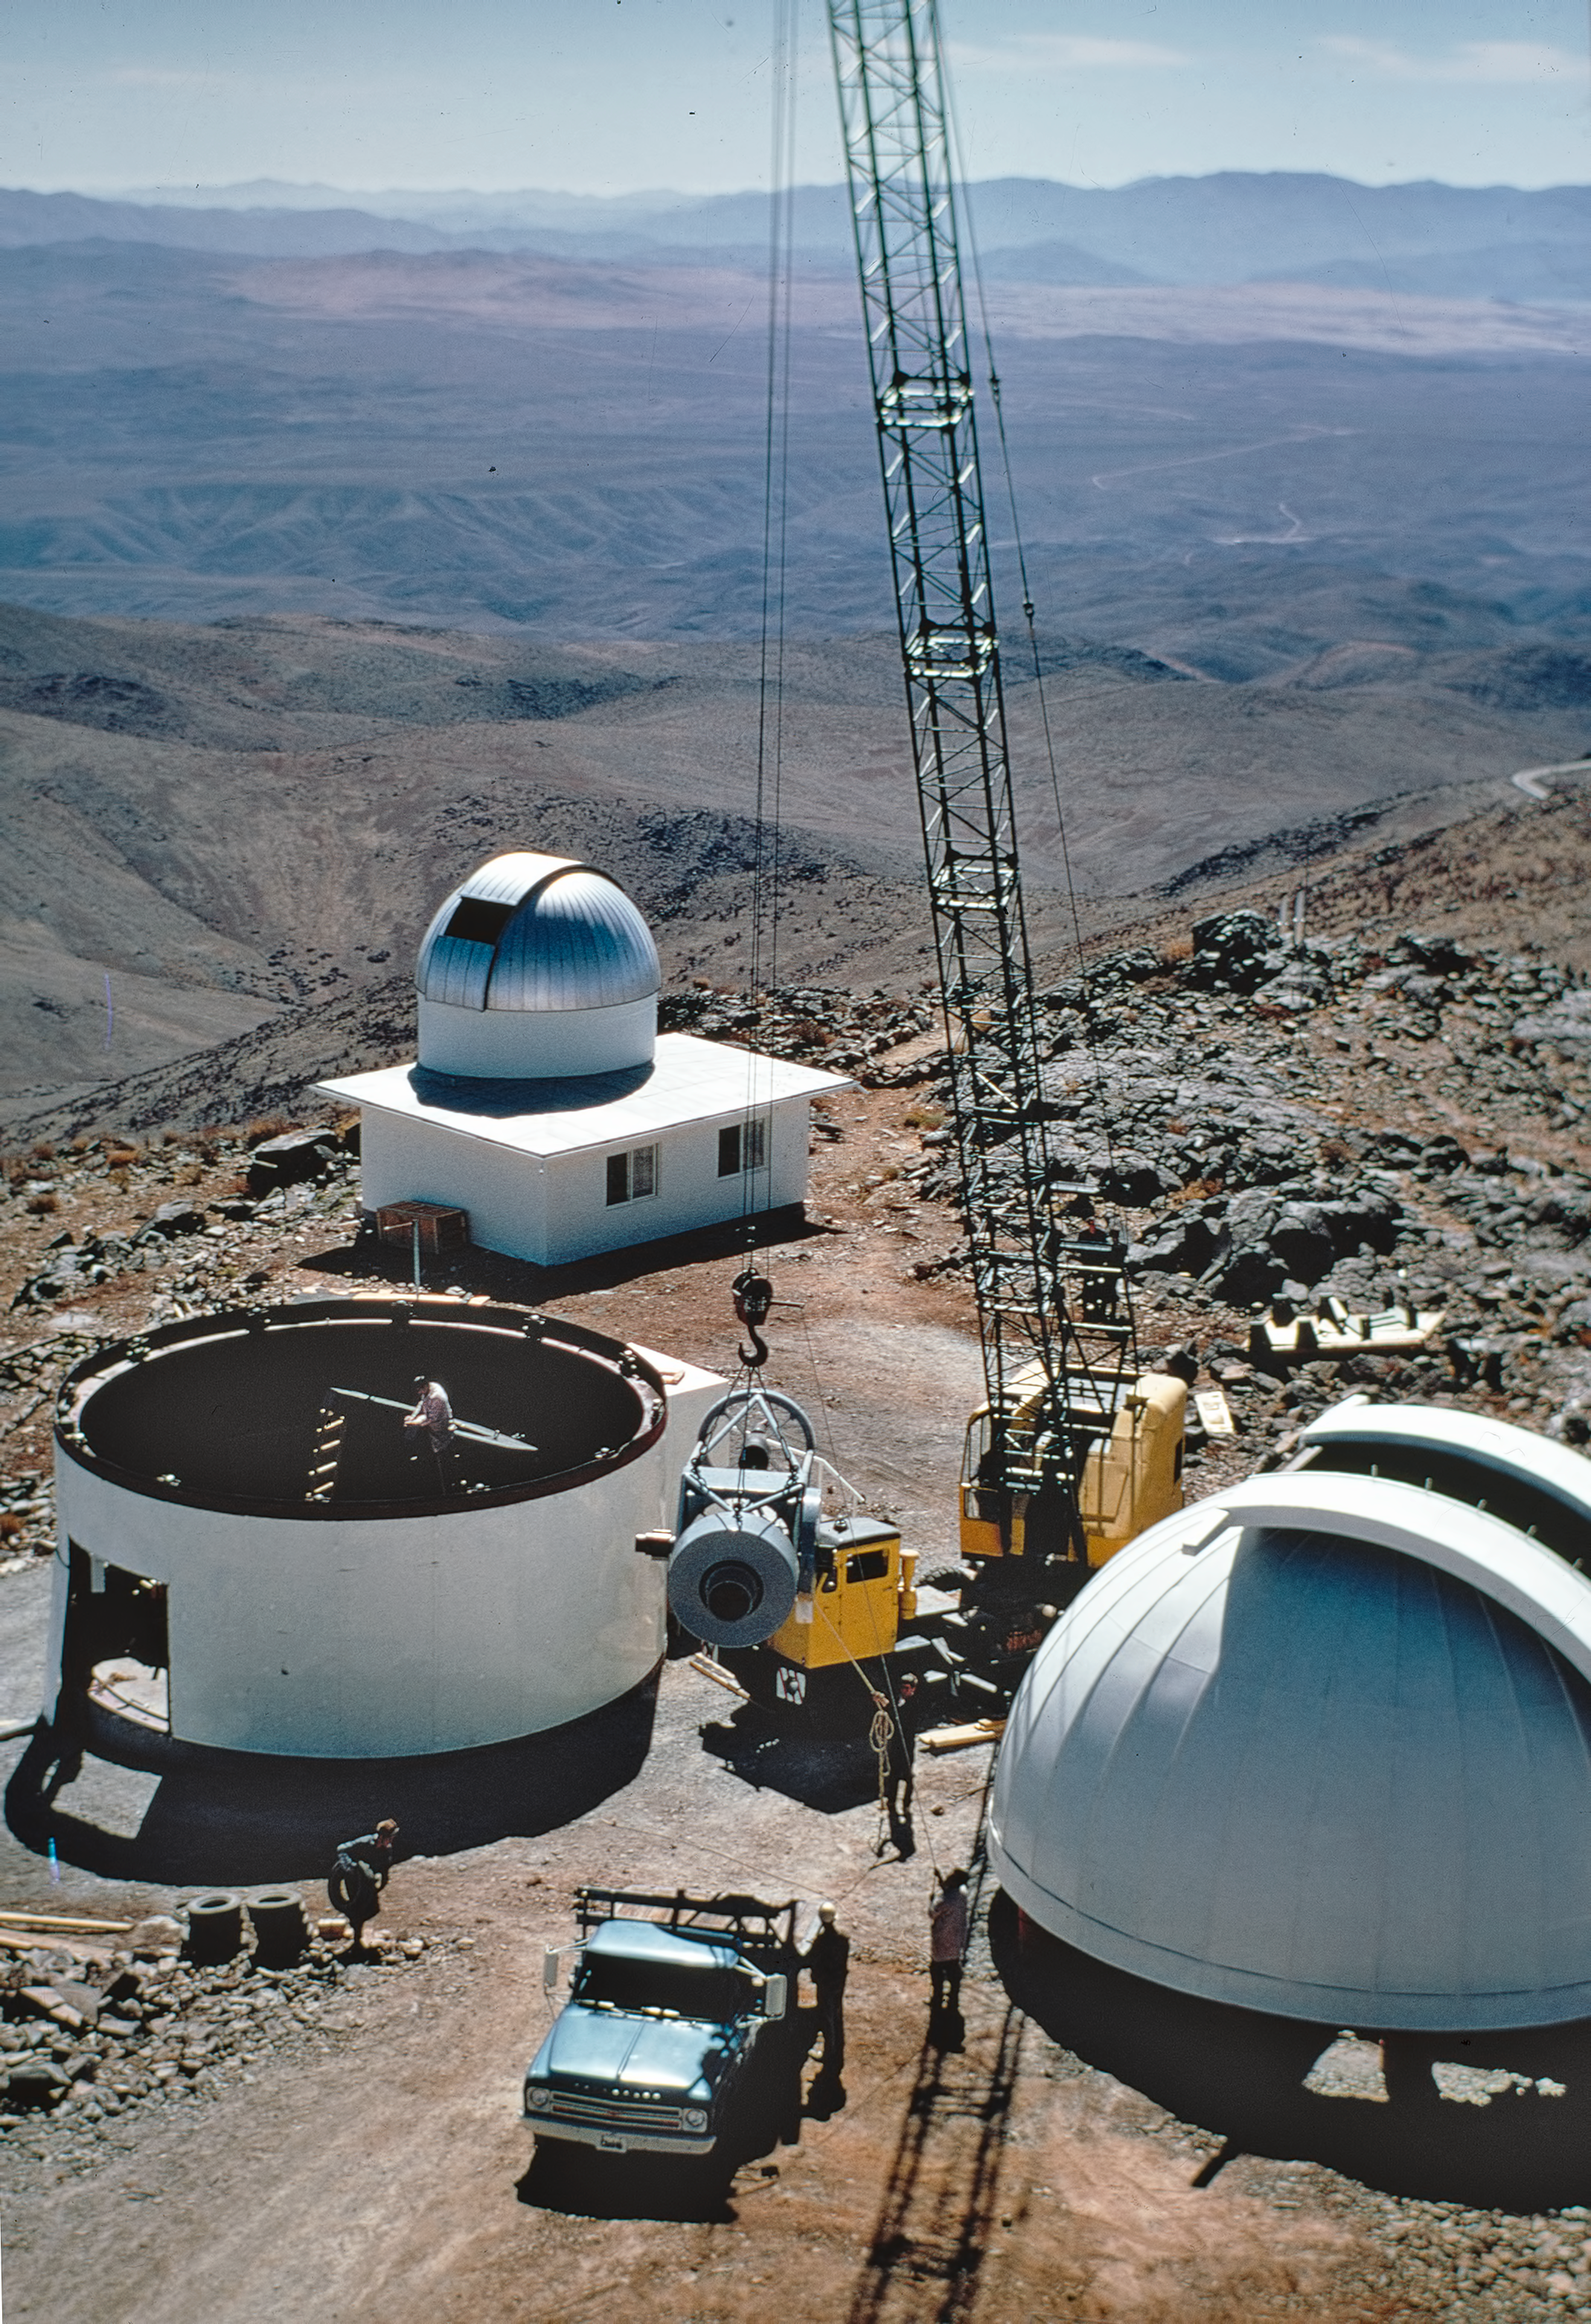

Building the ESO 1-metre telescope

The structure of the ESO 1-metre telescope is lifted from a truck and transferred into the enclosure at La Silla observatory, on 13 September 1968.

Credit: ESO